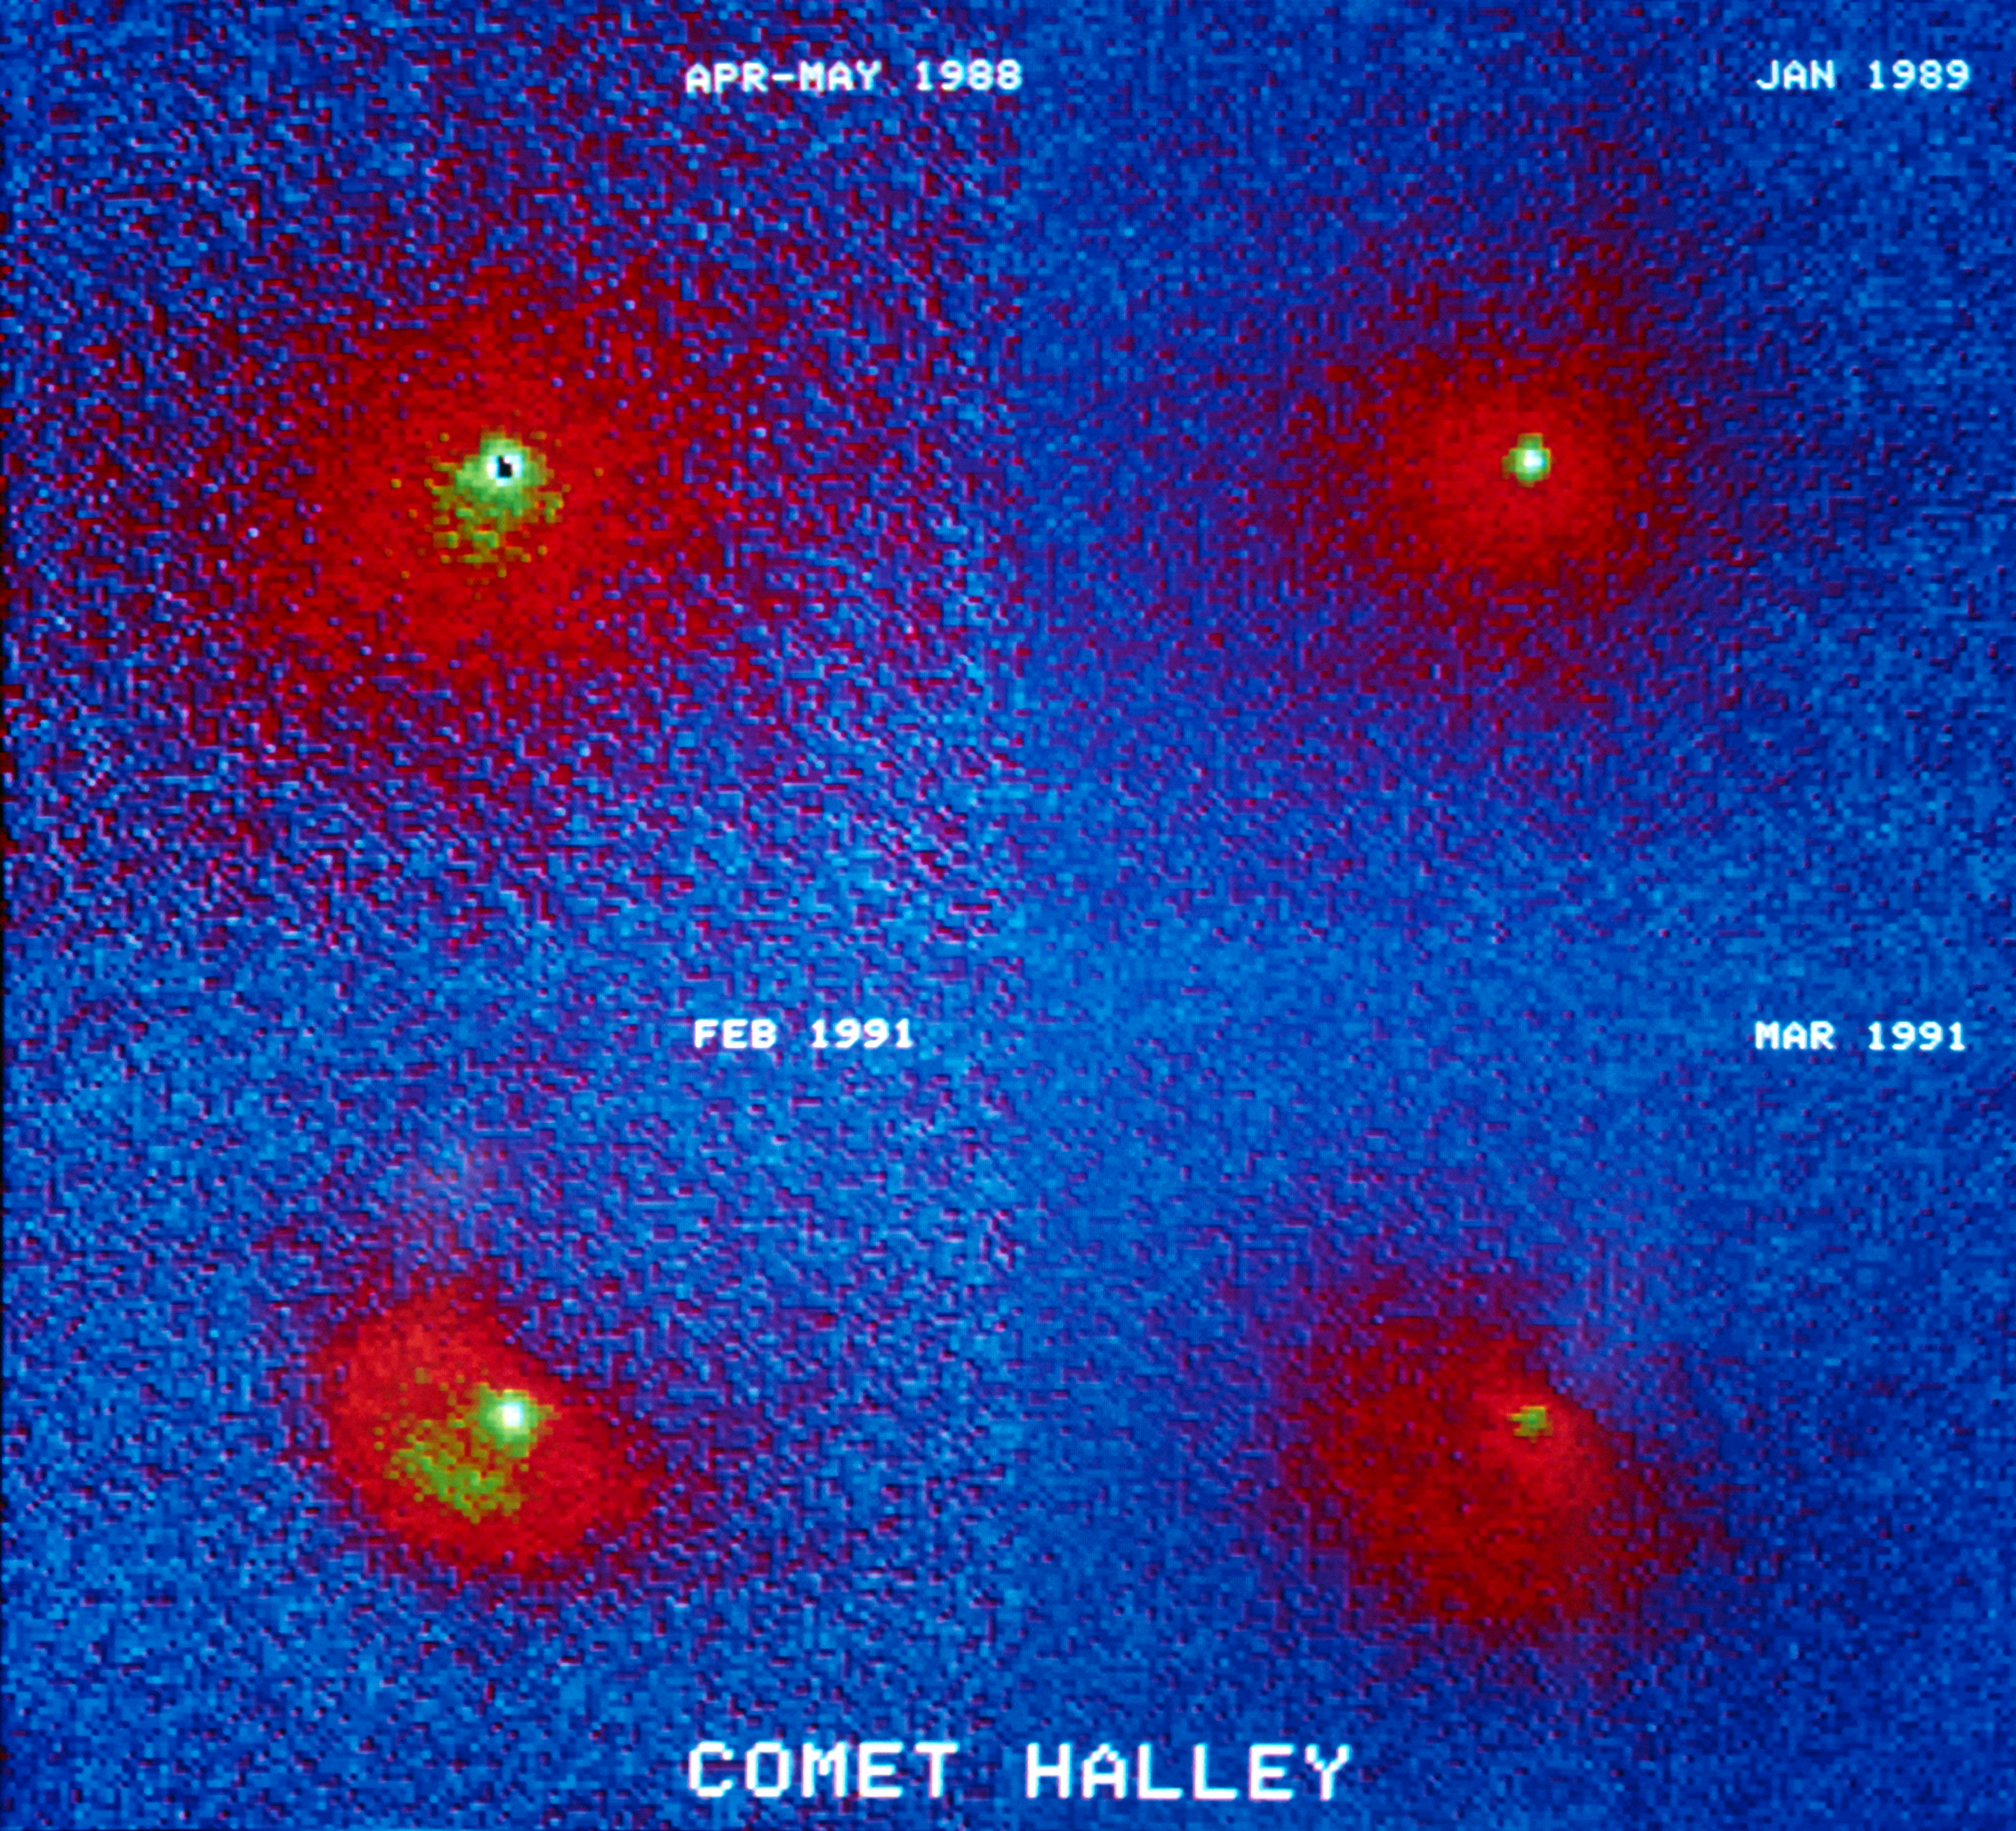

Halley's comet

A collage showing the evolution of Comet 1P/Halley as it moved away from the Sun. A major outburst took place in early 1991, just before the third image. The last image shows the dust released during the outburst started to disperse.

Credit: ESO